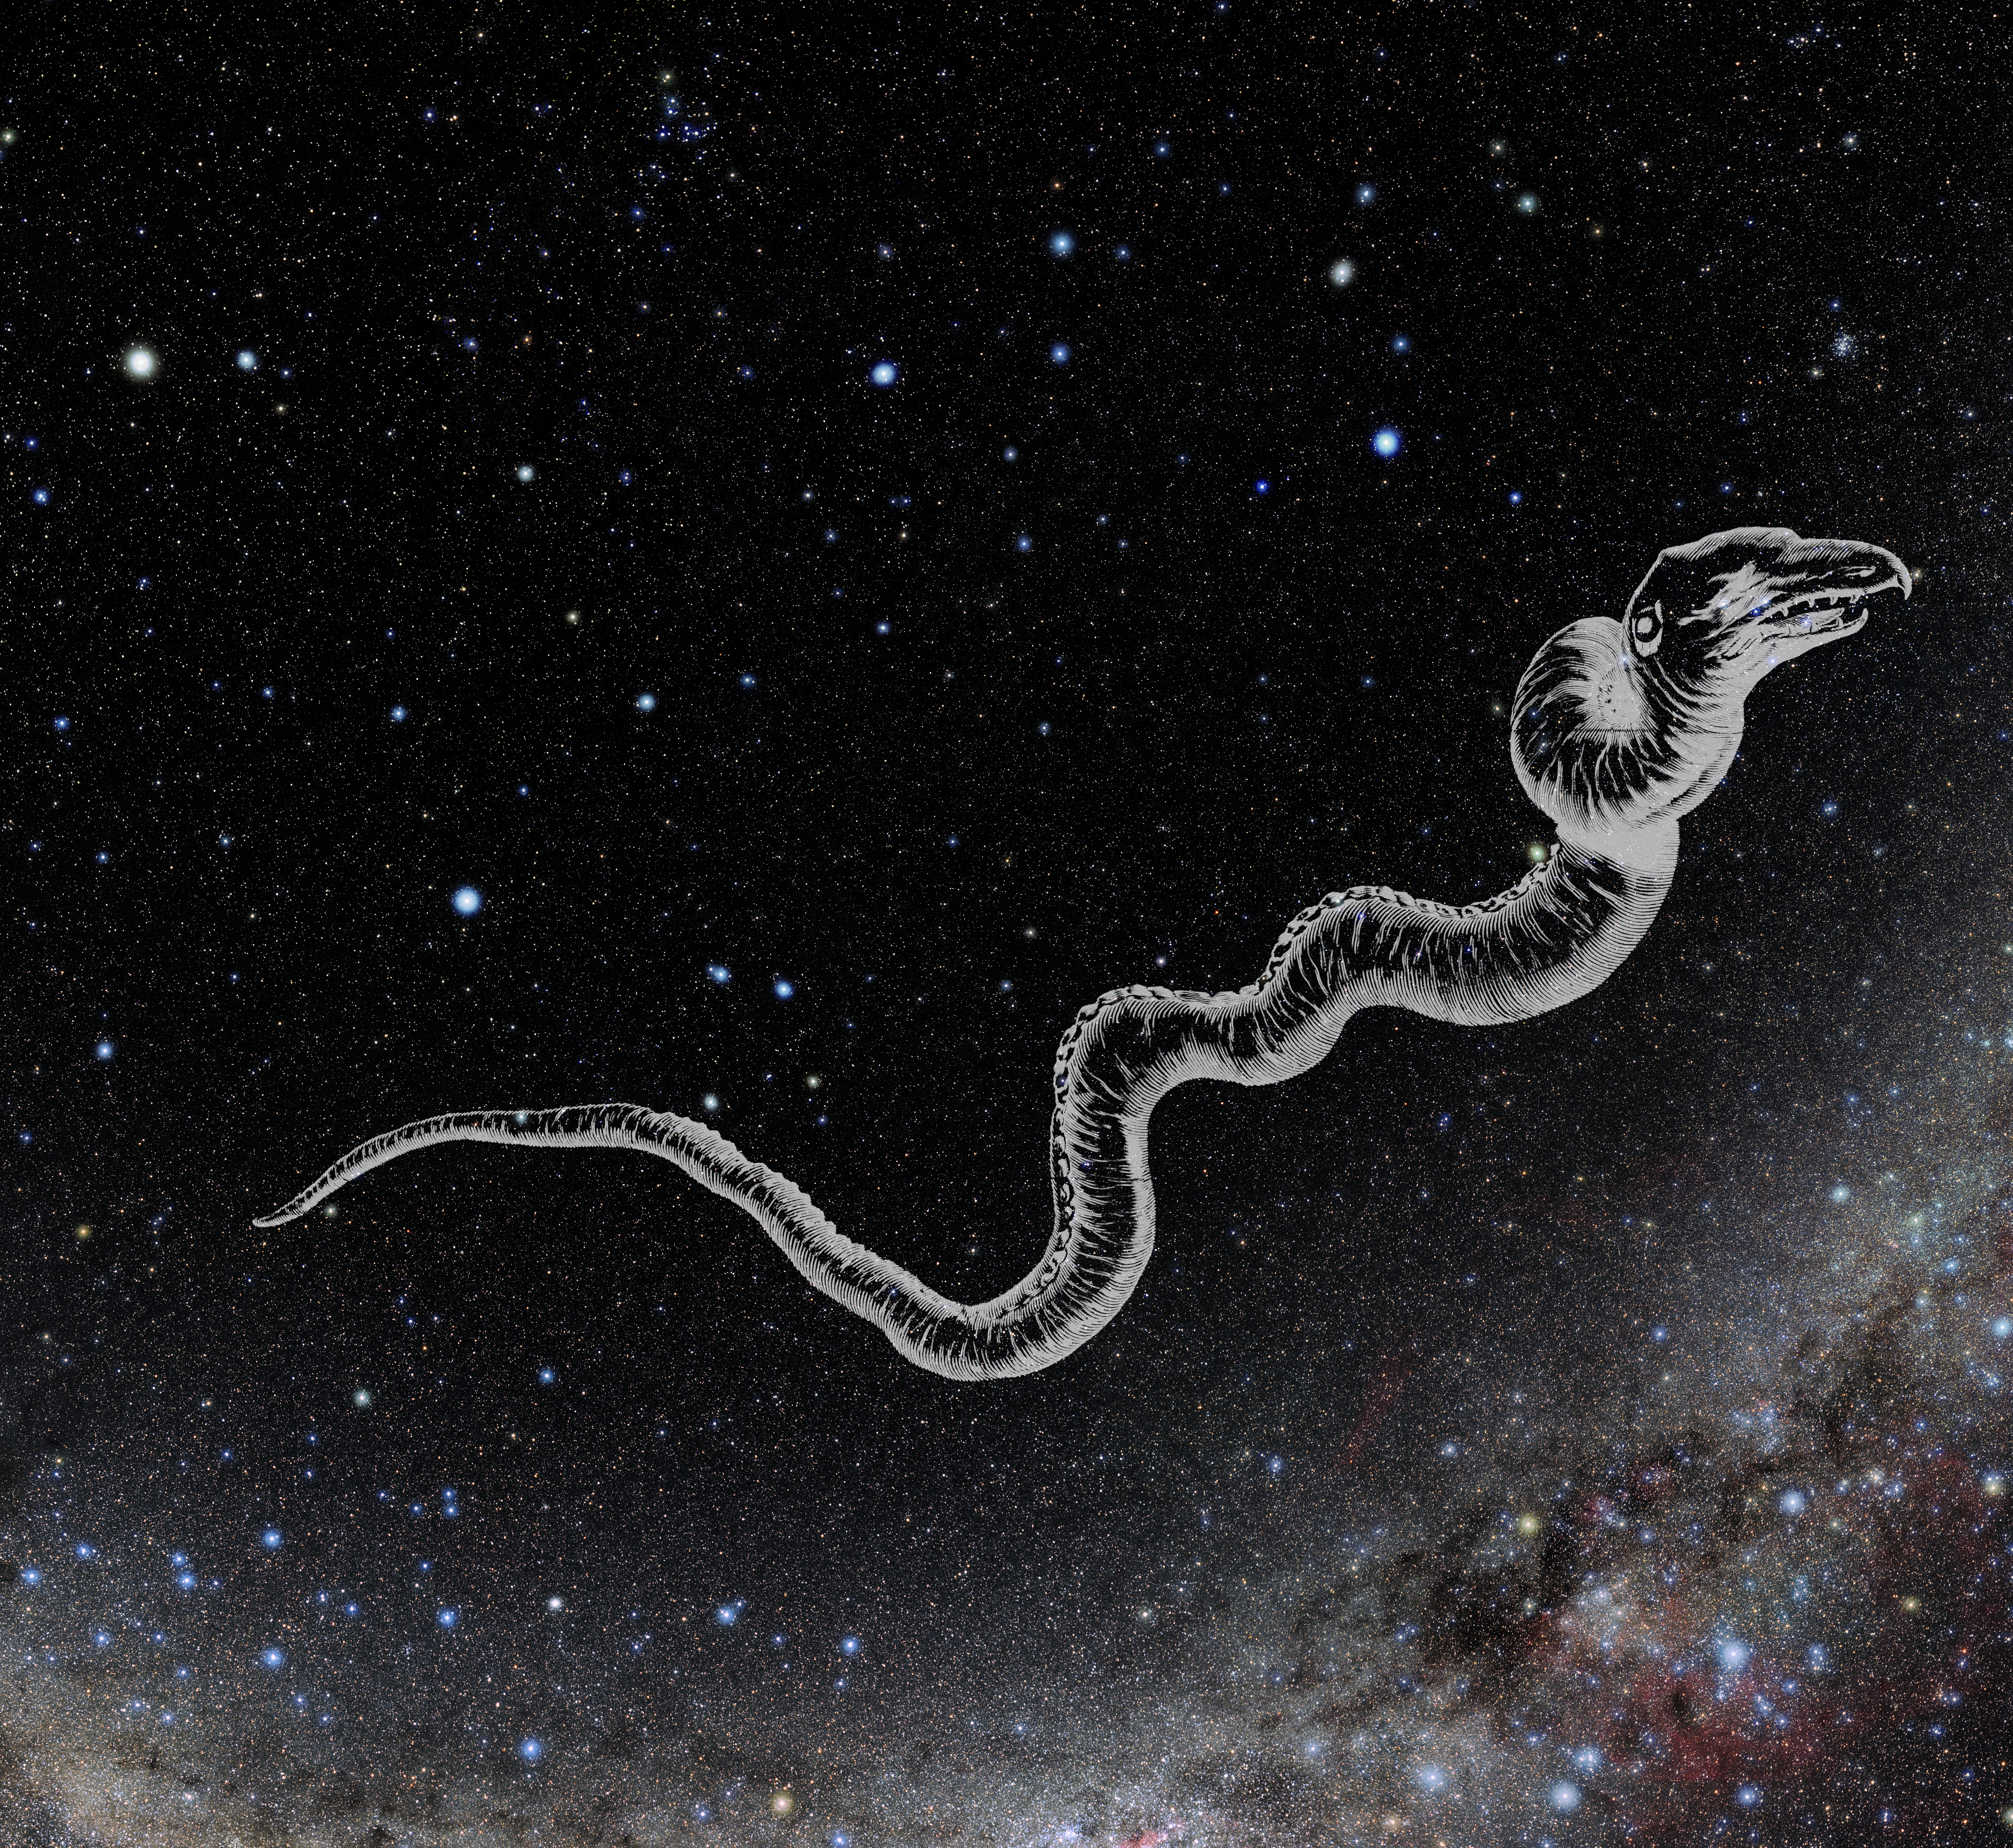

Hydra with Hevelius Drawing

Photo of the constellation Hydra from NOIRLab's 88 Constellations project showing Johannes Hevelius drawing of the constellation in Uranographia, his celestial catalogue in 1690.
Here is the version with the constellation 'stick figure' and here the unannotated version.

Credit: E. Slawik/NOIRLab/NSF/AURA/M. Zamani/J. Hevelius/NASA Universe of Learning/USNO/STScI